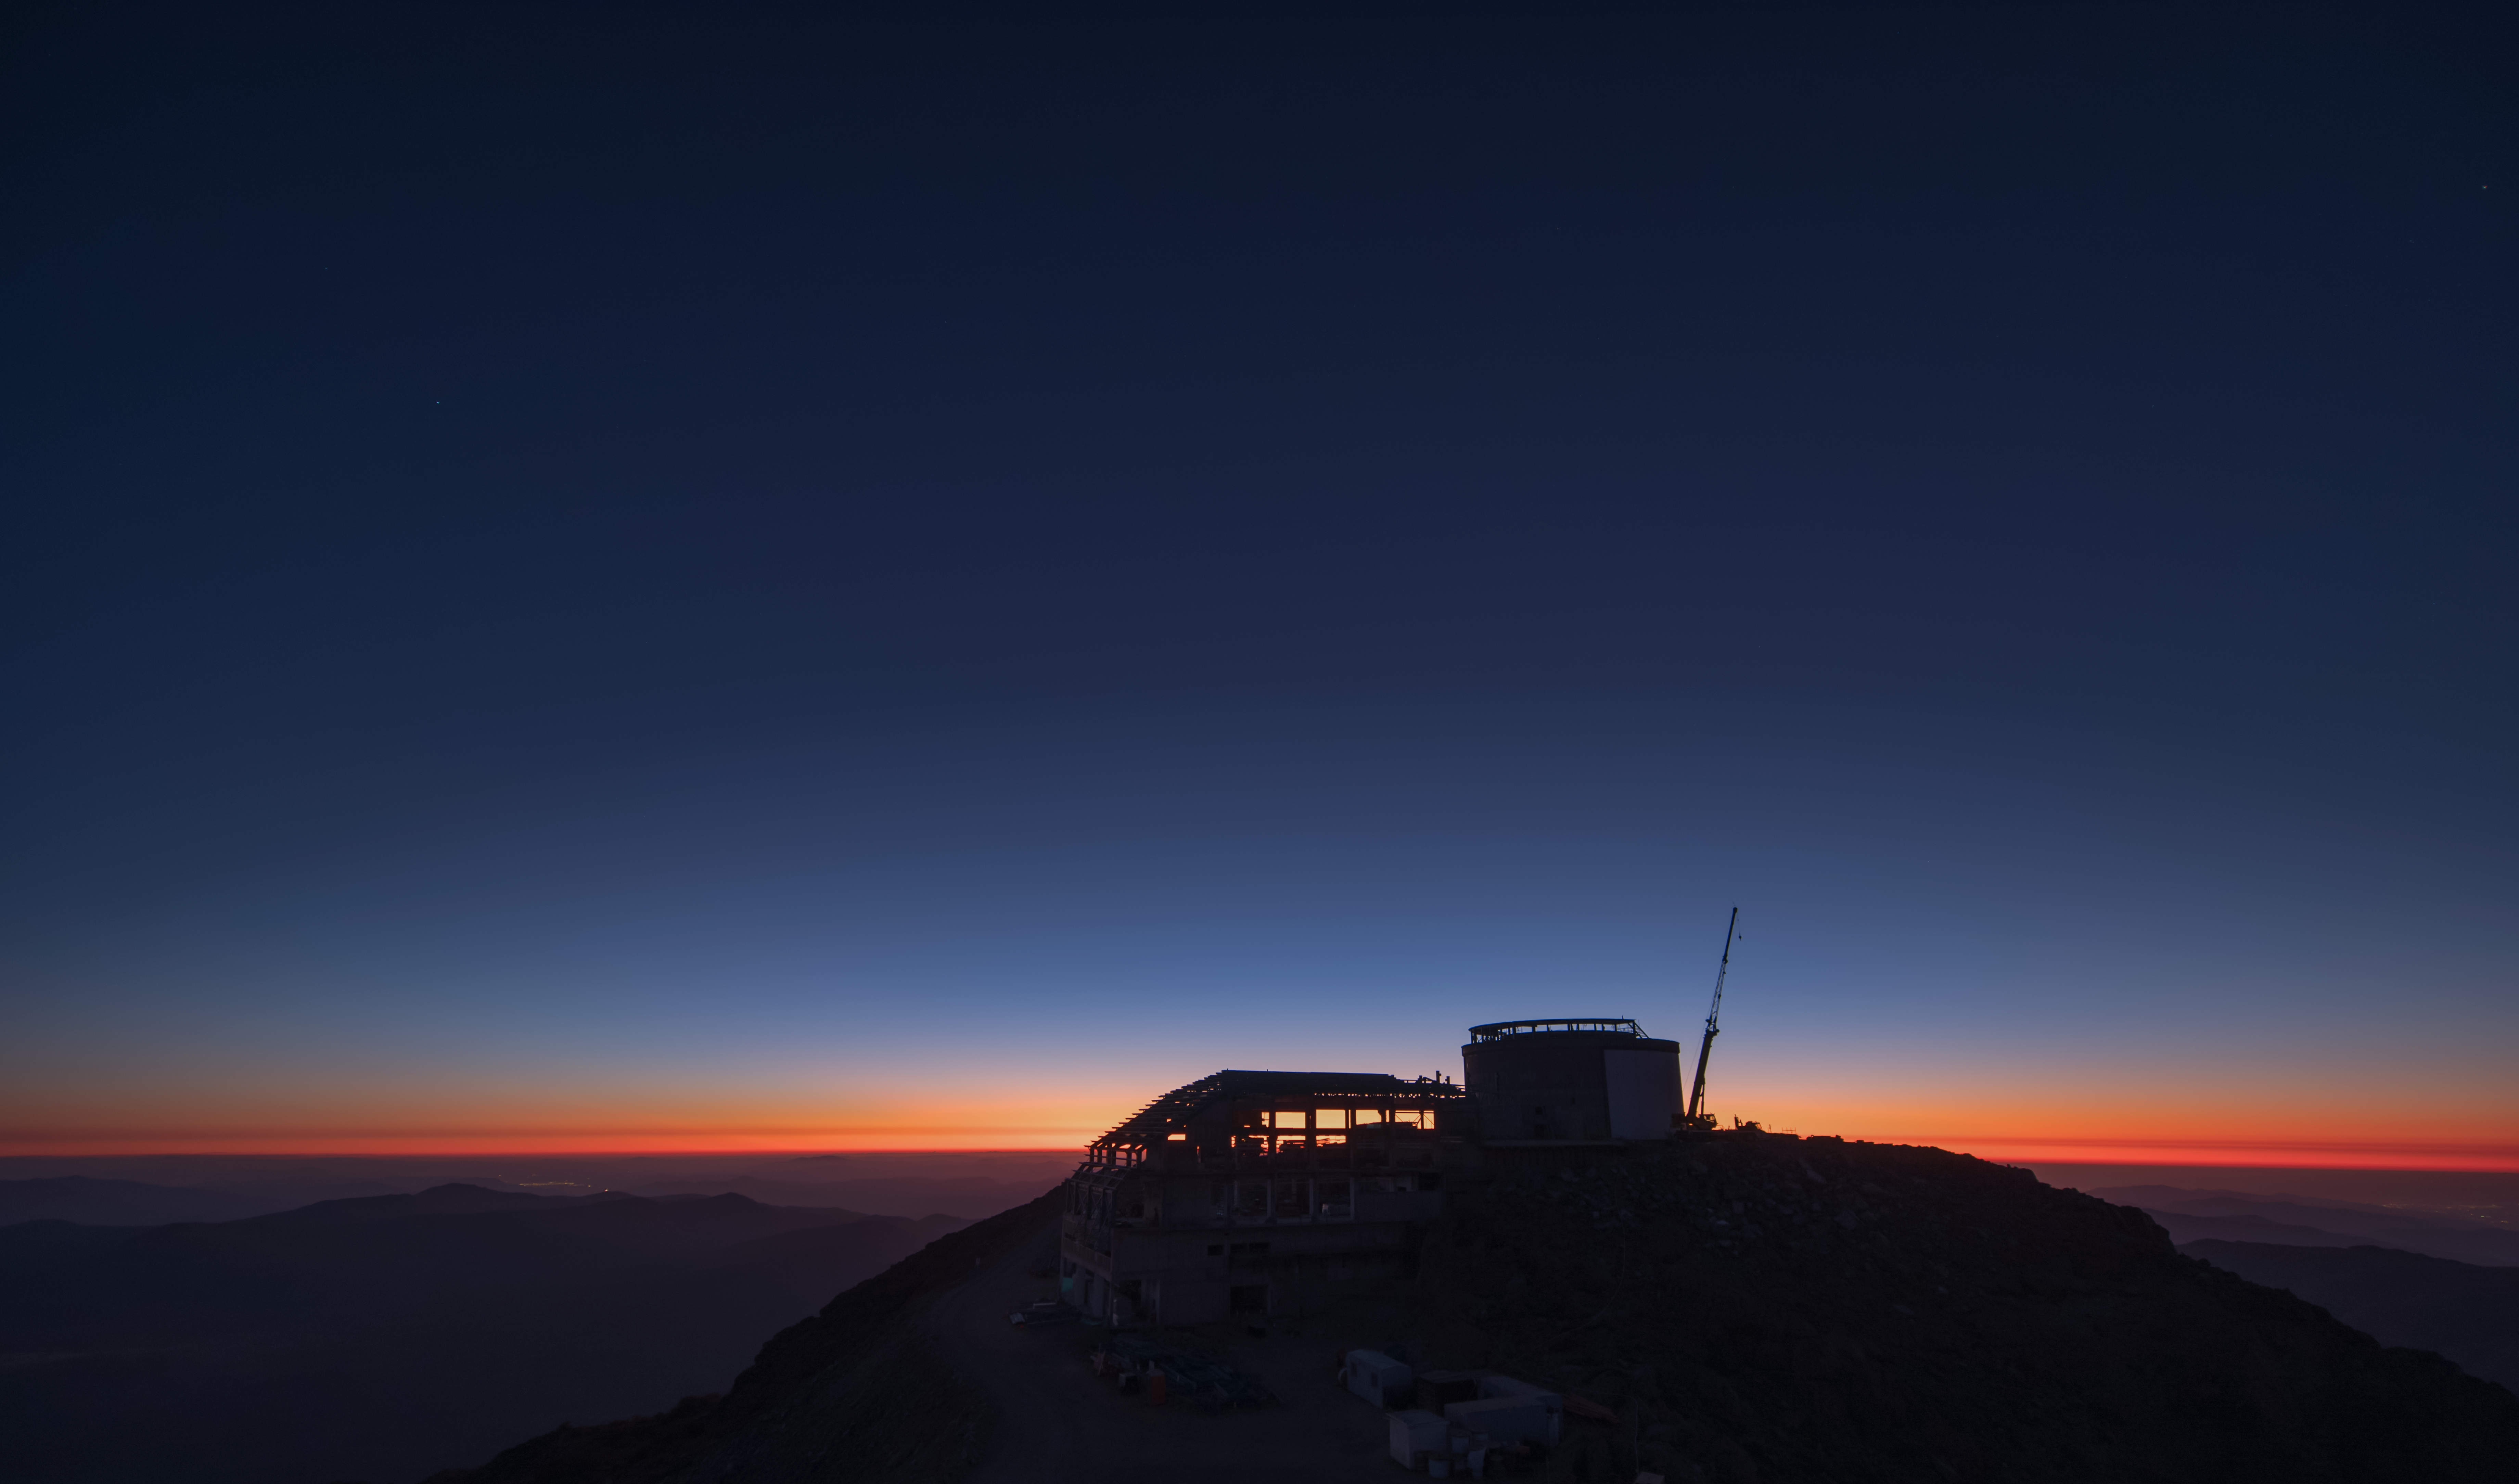

Summit Multimedia Visit 2017

In March 2017 a multimedia team visited Cerro Pachón to document LSST Facility construction. More details are at https://www.lsst.org/news/cerro-pach%C3%B3n-goes-hollywood.

Credit: M. Park/Inigo Films/Rubin Observatory/ NSF/ AURA